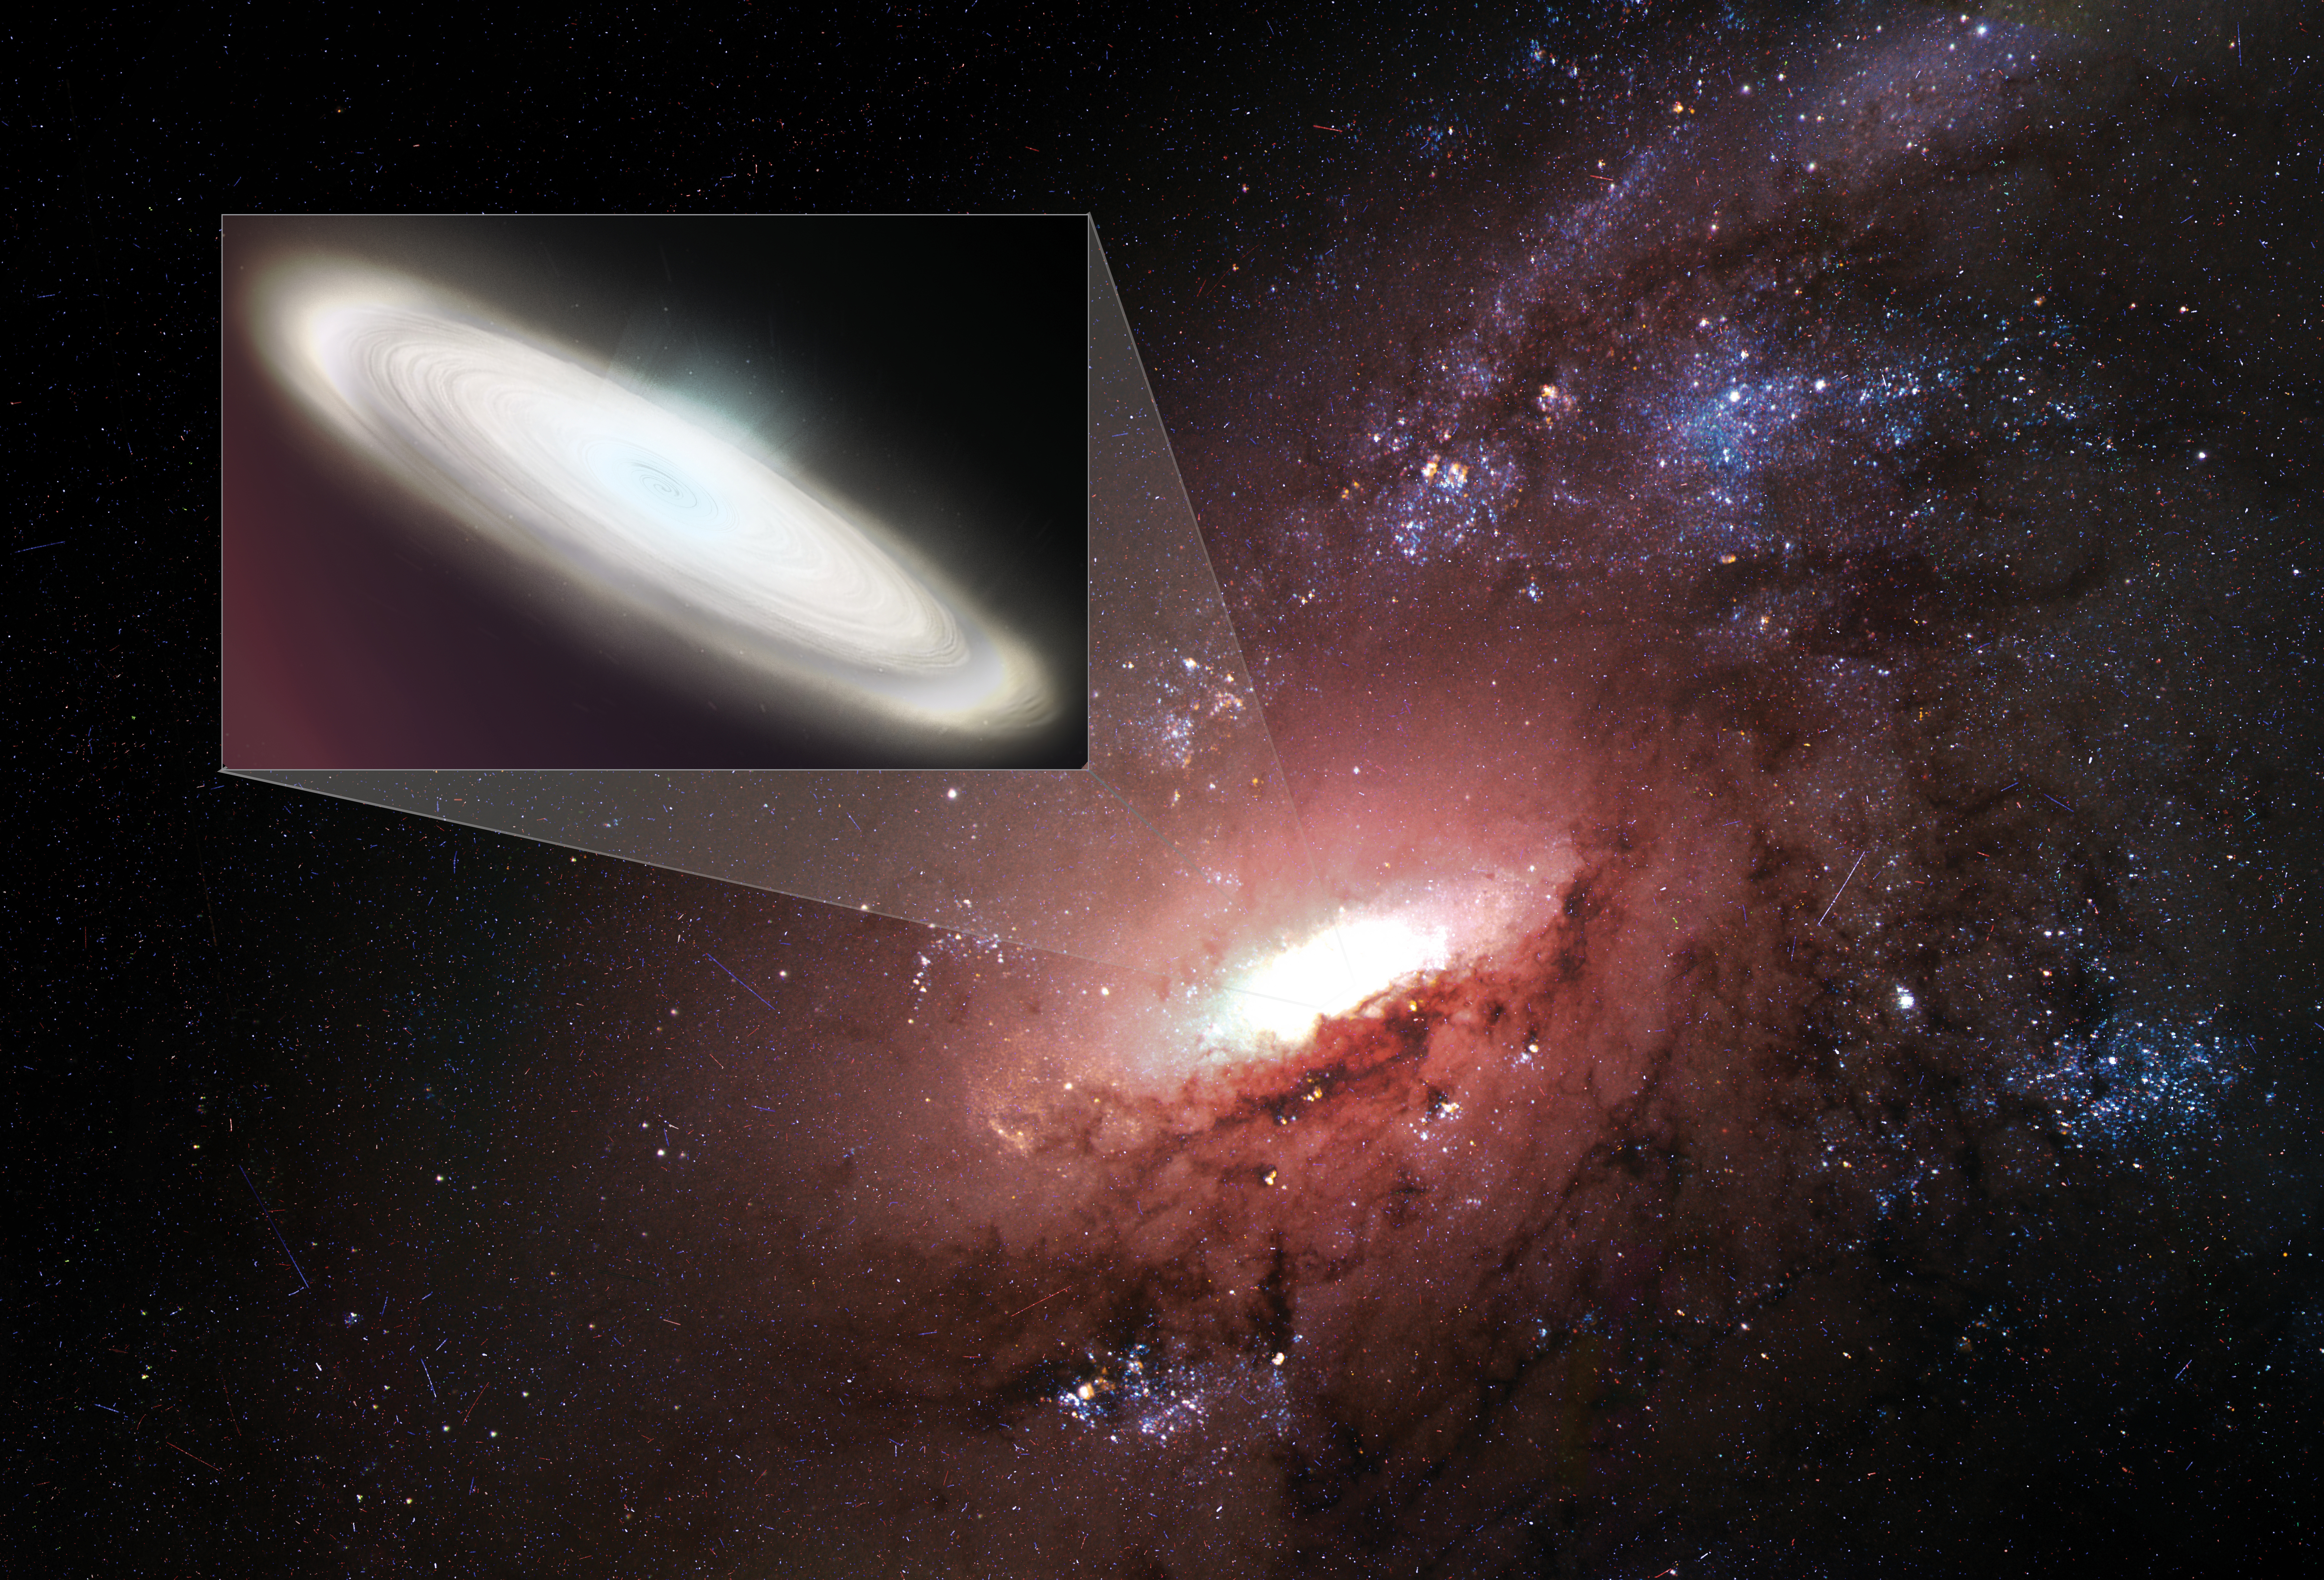

Megamasers and Cosmology

Artist's conception illustrating a disk of water-bearing gas orbiting the supermassive black hole at the core of a distant galaxy. By observing maser emission from such disks, astronomers can use geometry to measure the distance to the galaxies, a key requirement for calculating the Hubble Constant.

Credit: S. Dagnello